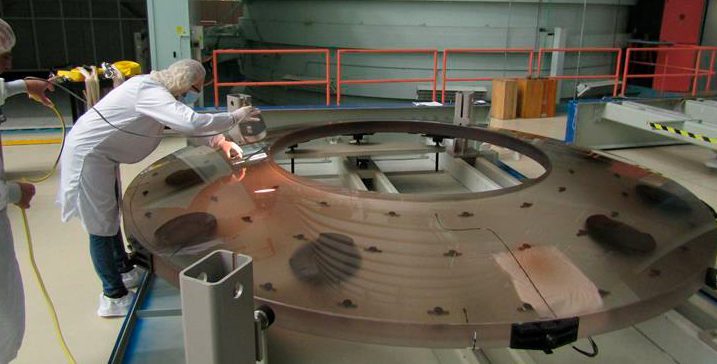

M2 at Harris

The LSST Secondary Mirror (M2) was fabricated at Harris Corporation in Rochester, NY. Using Corning ultra-low expansion glass. The glass for this mirror started as a boule, or a discrete chunk of glass, made through Corning’s vapor deposition process. The boule was created by depositing a pure form of silica in layers. From that, six individual segments of glass were created, like pieces of a pie. They were then sealed together.

Credit: Rubin Observatory/NSF/AURA